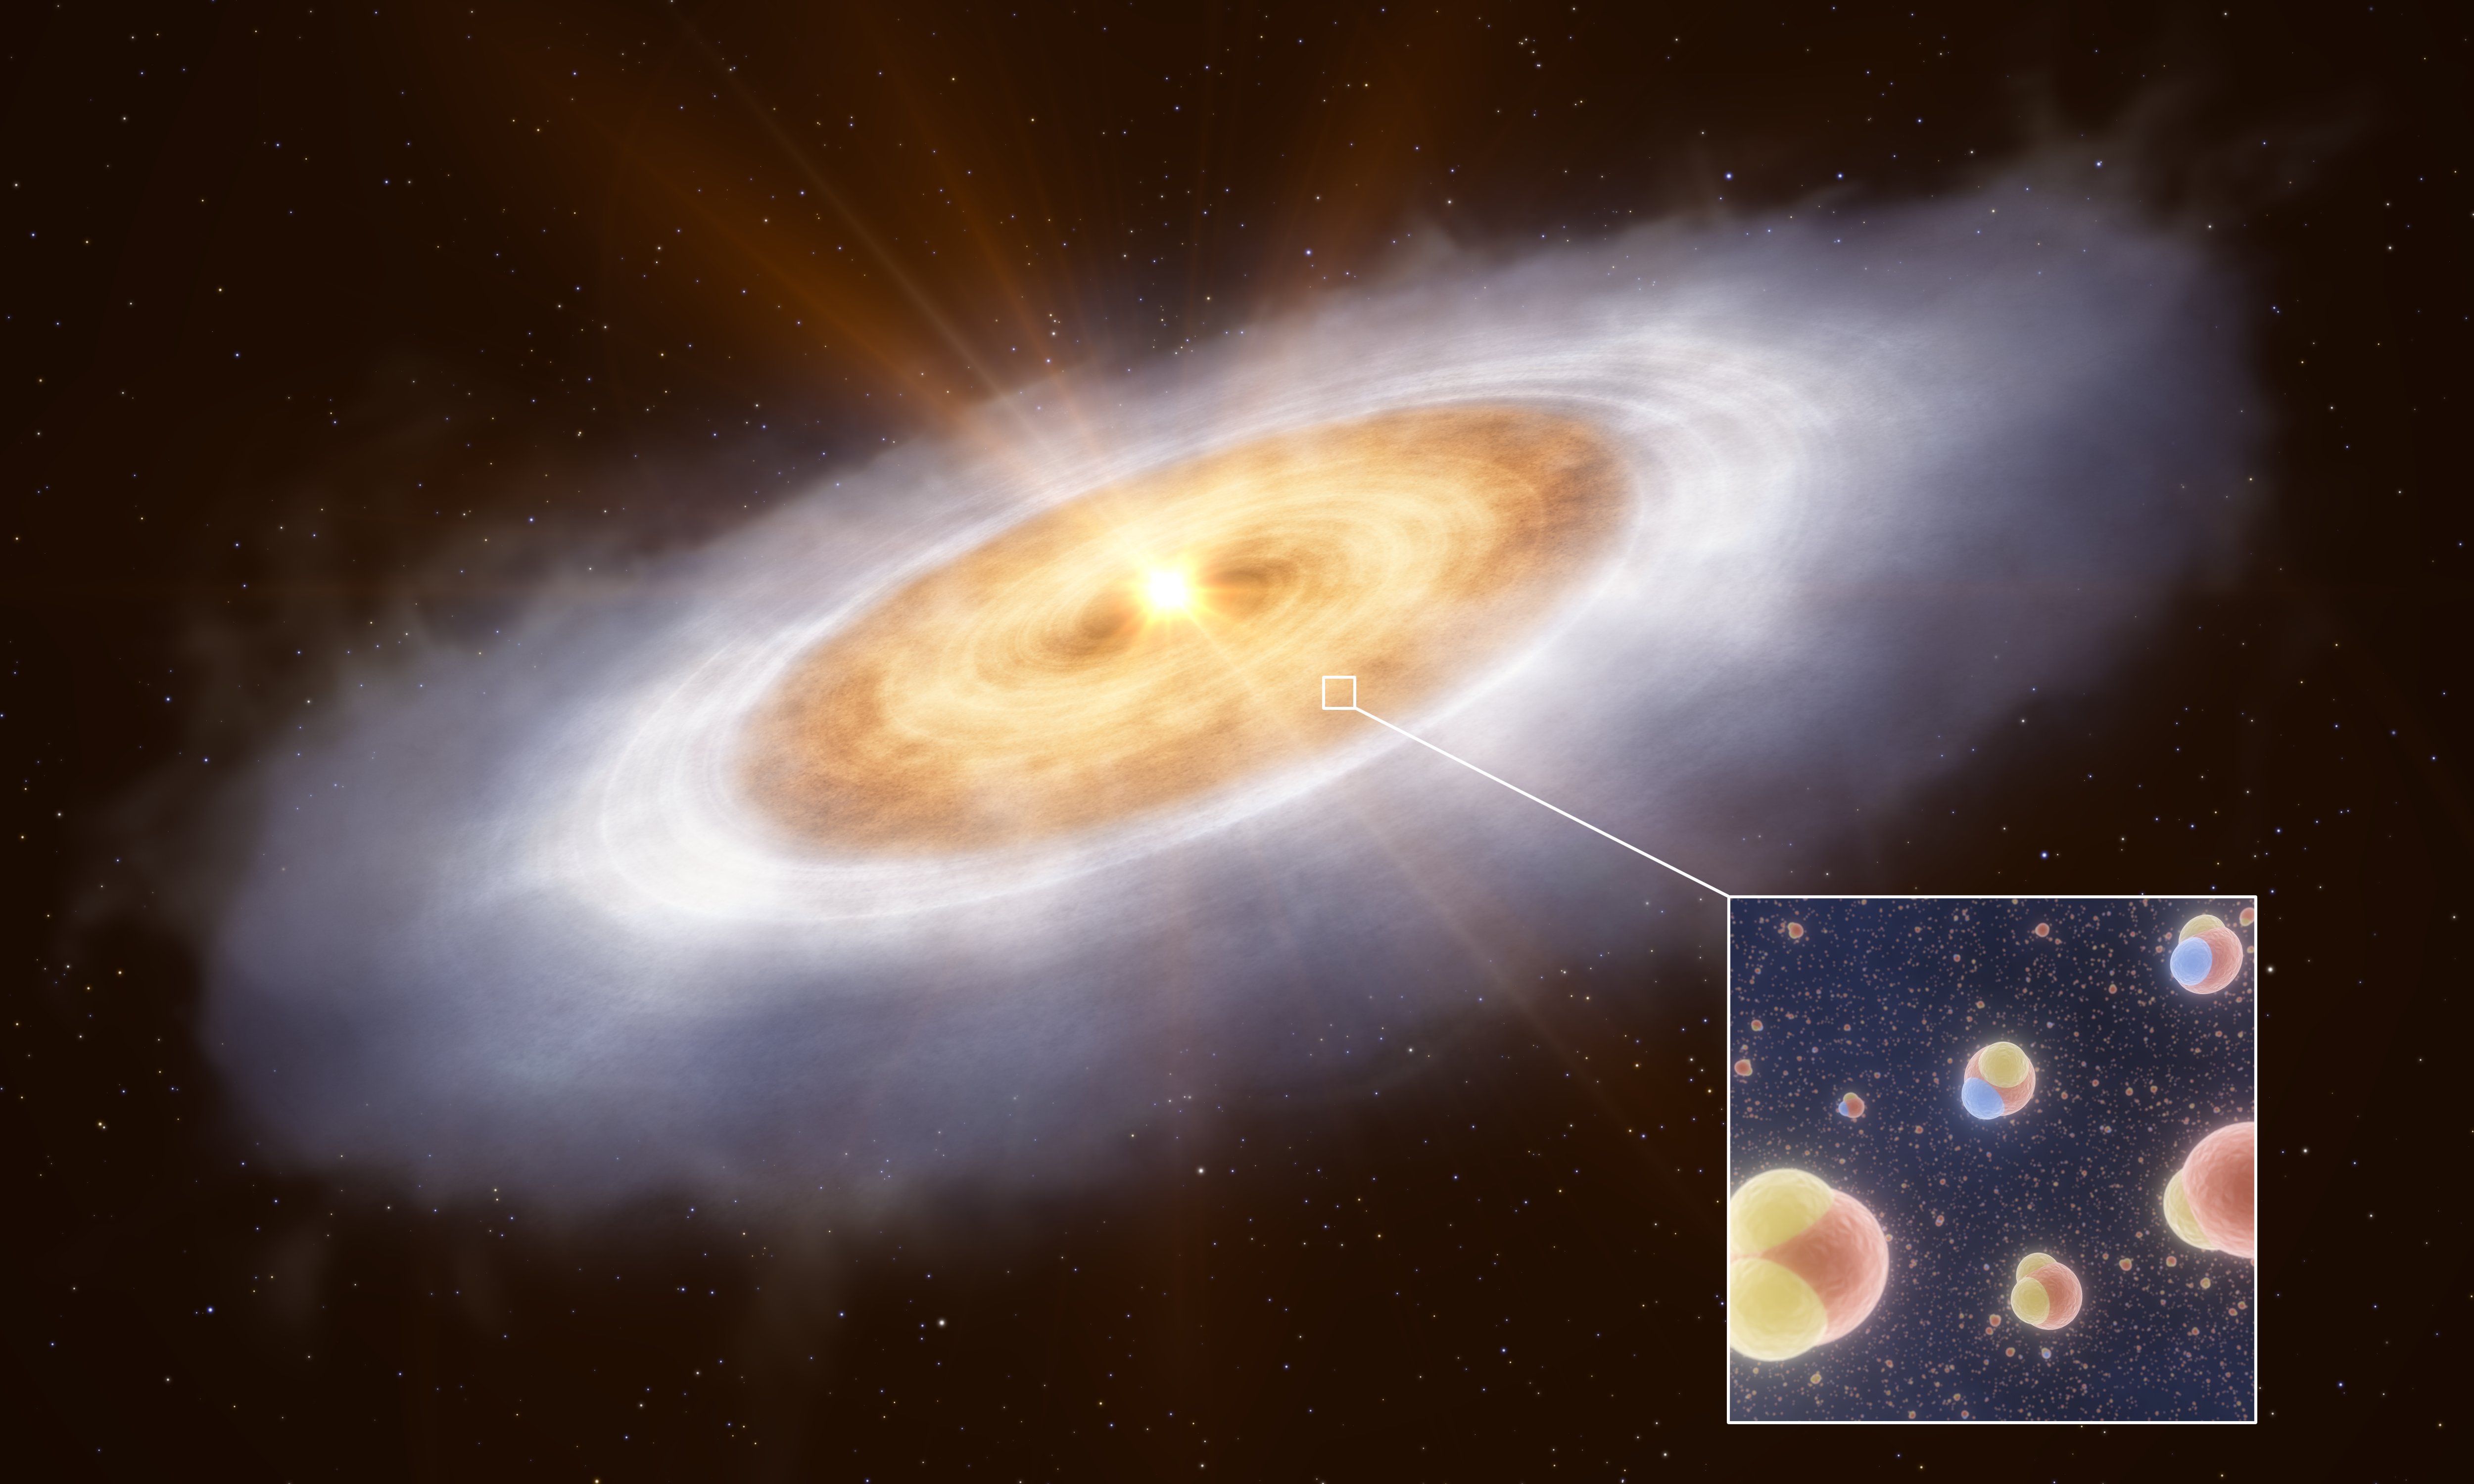

Water in the planet-forming disc around the star V883 Orionis (artist’s impression)

This artist’s impression shows the planet-forming disc around the star V883 Orionis. In the outermost part of the disc water is frozen out as ice and therefore can’t be easily detected. An outburst of energy from the star heats the inner disc to a temperature where water is gaseous, enabling astronomers to detect it.

The inset image shows the two kinds of water molecules studied in this disc: normal water, with one oxygen atom and two hydrogen atoms, and a heavier version where one hydrogen atom is replaced with deuterium, a heavy isotope of hydrogen.

Credit: ESO/L. Calçada